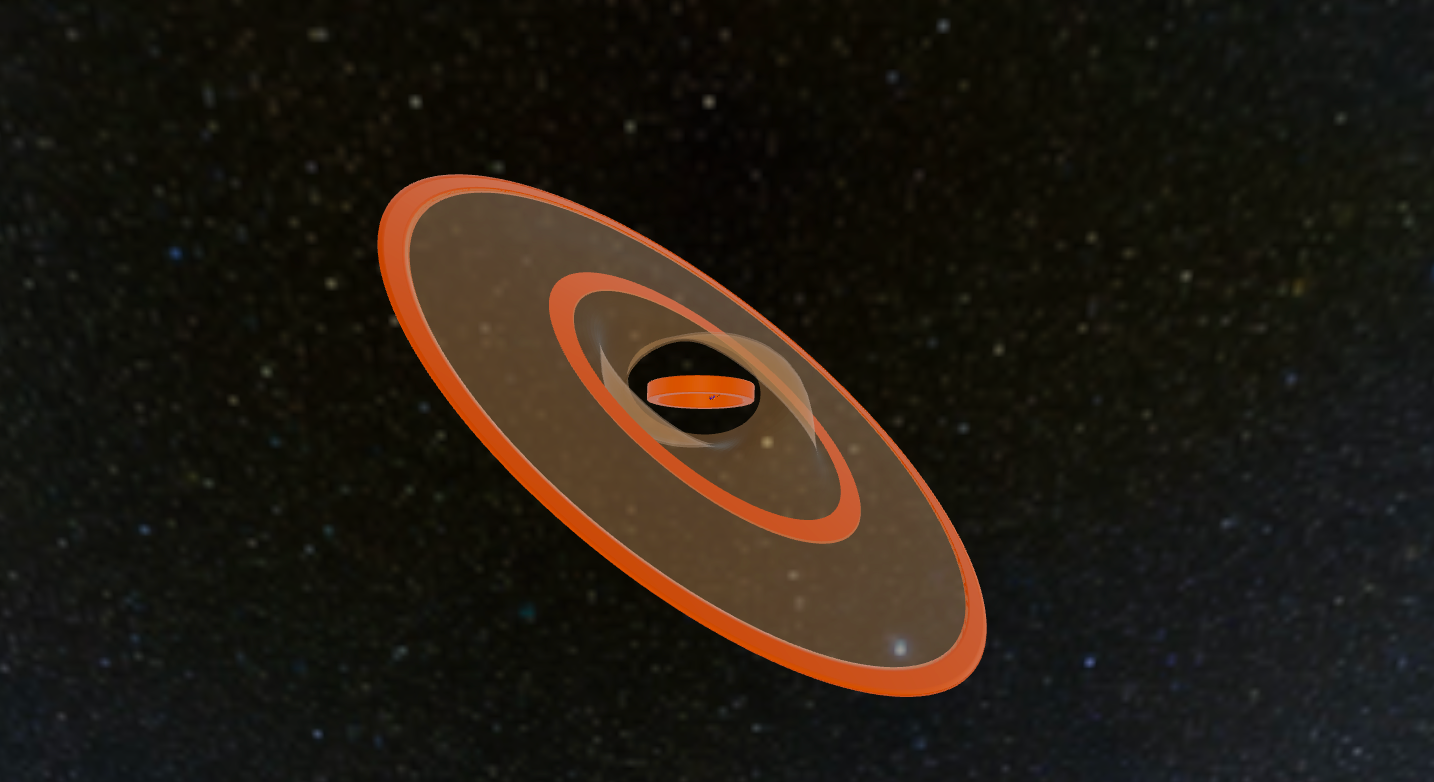

3D Model of the GW Orionis Triple System

Augmented Reality representation of the disc structure and stellar orbit of the GW Orionis triple system, as derived from the ALMA and VLT observations by Kraus et al. Orange rings are the (misaligned) rings seen by ALMA. The transparent surfaces correspond to the lower-density dust filaments that connect the rings and that dominate the emission in scattered light. Project the system in the real world with newer smart phones and tablets or use your desktop mouse to interact with the model. To obtain the view from Earth, view the model from top.

Credit: Kraus et al., 2020; NRAO/AUI/NSF